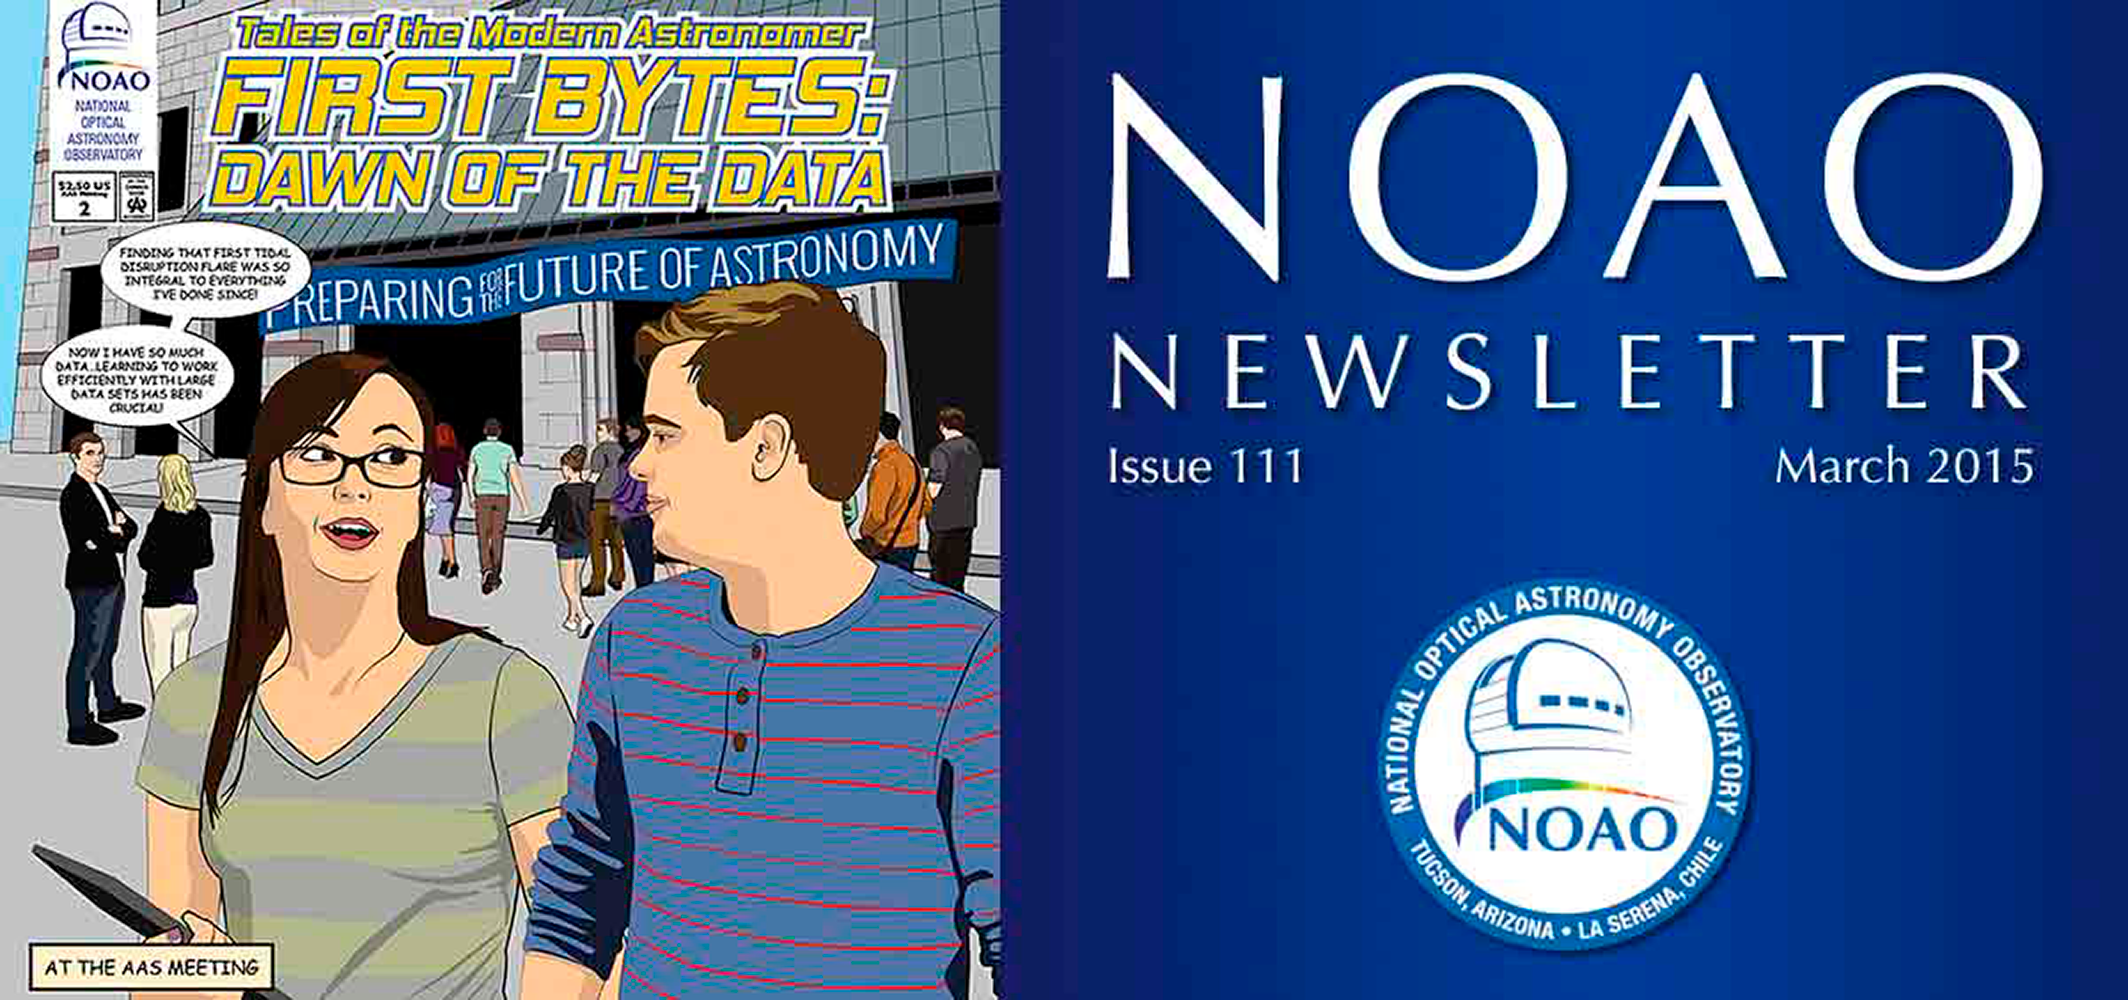

March 2015NOAO Newsletter

The March 2015 NOAO Newsletter is online and ready to download. On the Cover NOAO unveiled the first chapter of its graphic novel, “Tales of the Modern Astronomer: ANTARES Rising,” at the January 2014 American Astronomical Association (AAS) meeting to highlight the ANTARES project. The cover image for this Newsletter issue is the first panel of the graphic novel’s second chapter,“First Bytes: Dawn of the Data.” The story line for this new chapter was presented as the backdrop of the NOAO booth at the January 2015 AAS meeting. Read more starting on page 24 of this month's Newsletter.

Credit: NOIRLab